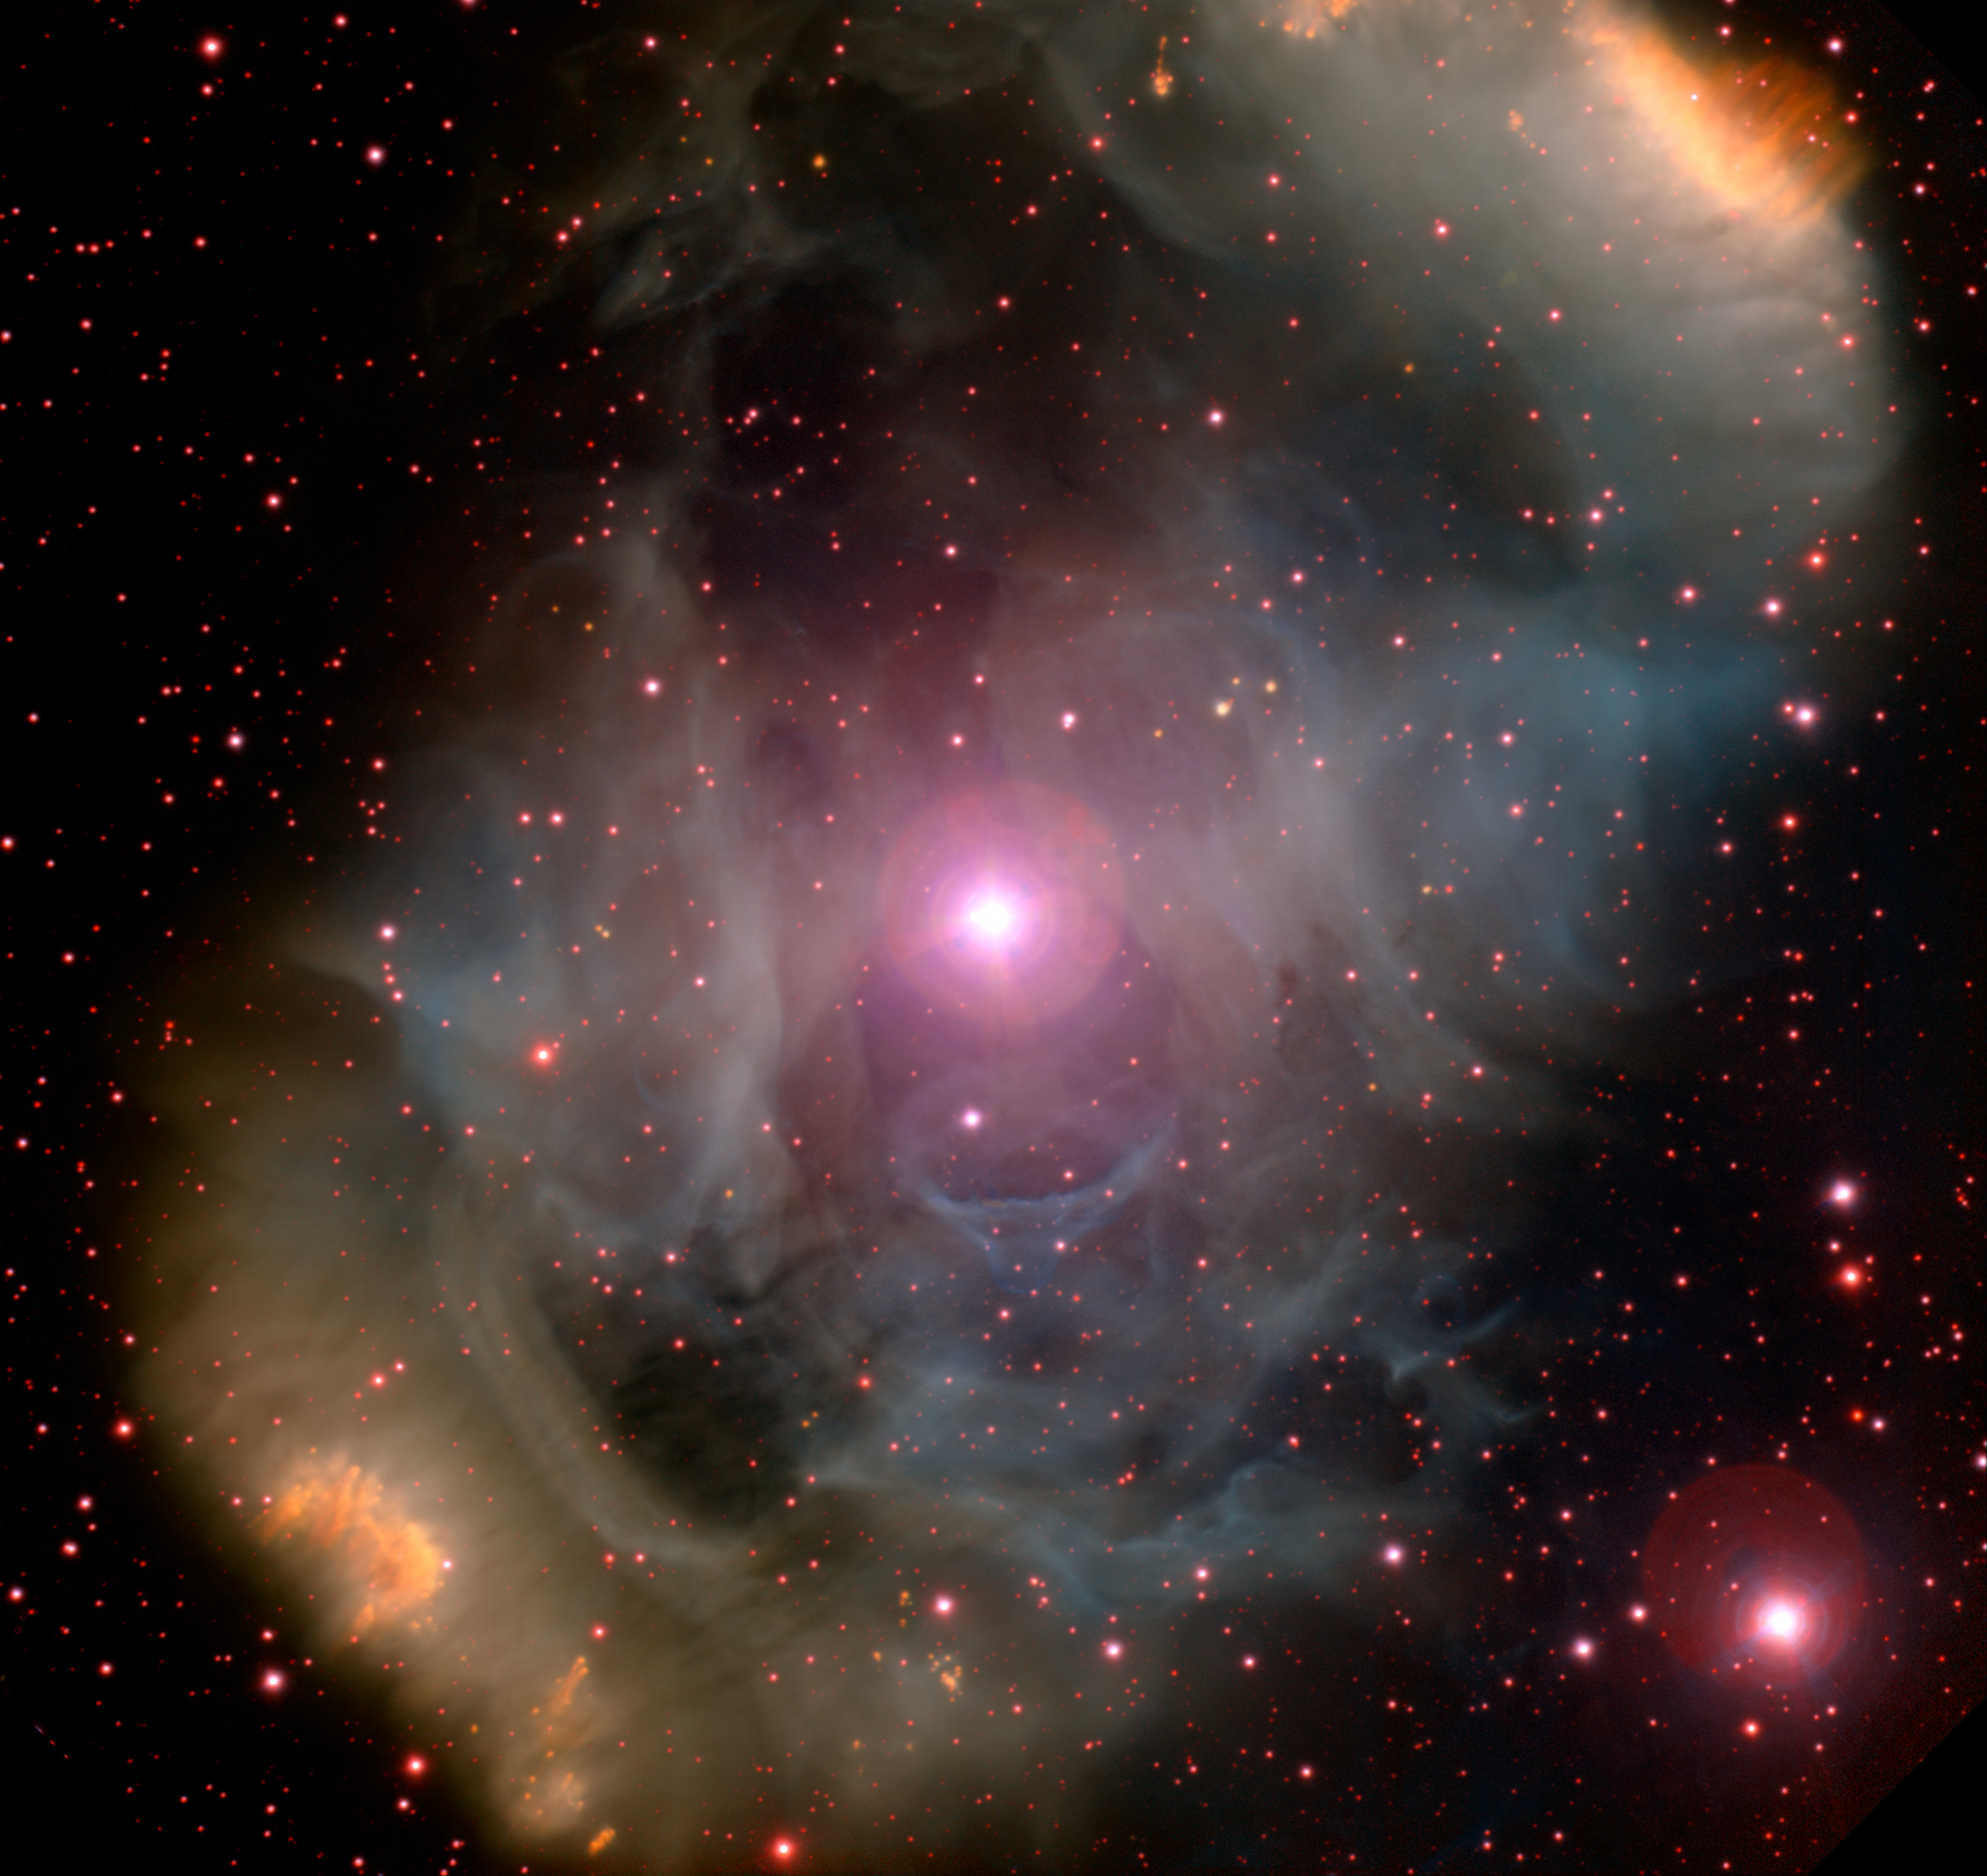

Nebula NGC 6164-5

NGC 6164-5 imaged at Gemini South. The emission nebula NGC 6164-5 is a rectangular, bipolar cloud with rounded corners and a diagonal bar producing an inverted S-shaped appearance. It lies about 1,300 parsecs (4,200 light-years) away in the constellation Norma. The nebula measures about 1.3 parsecs (4.2 light-years) across, and contains gases ejected by the star HD 148937 at its heart. This star is 40 times more massive than the Sun, and at about three to four million years of age, is past the middle of its life span. Stars this massive usually live to be only about six million years old, so HD 148397 is aging fast. It will likely end its life in a violent supernova explosion.

Credit: International Gemini Observatory